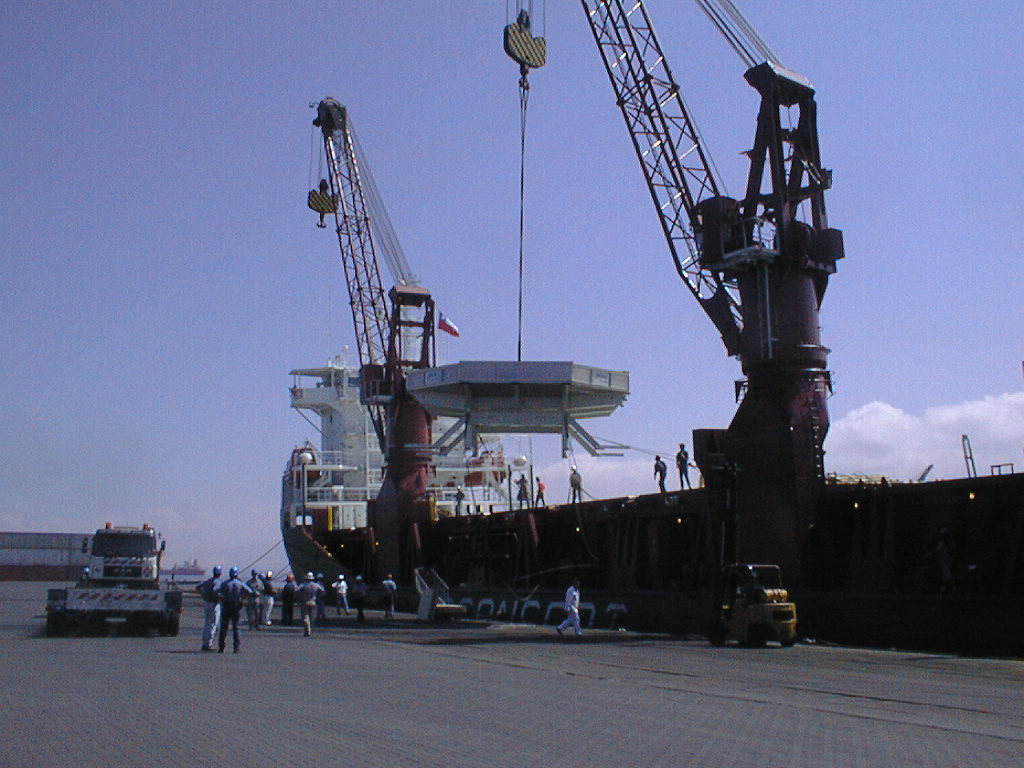

Lifting the 8.2-m VLT mirror

The ship's crane lifts the box with the mirror out of the hold.

Credit: ESO